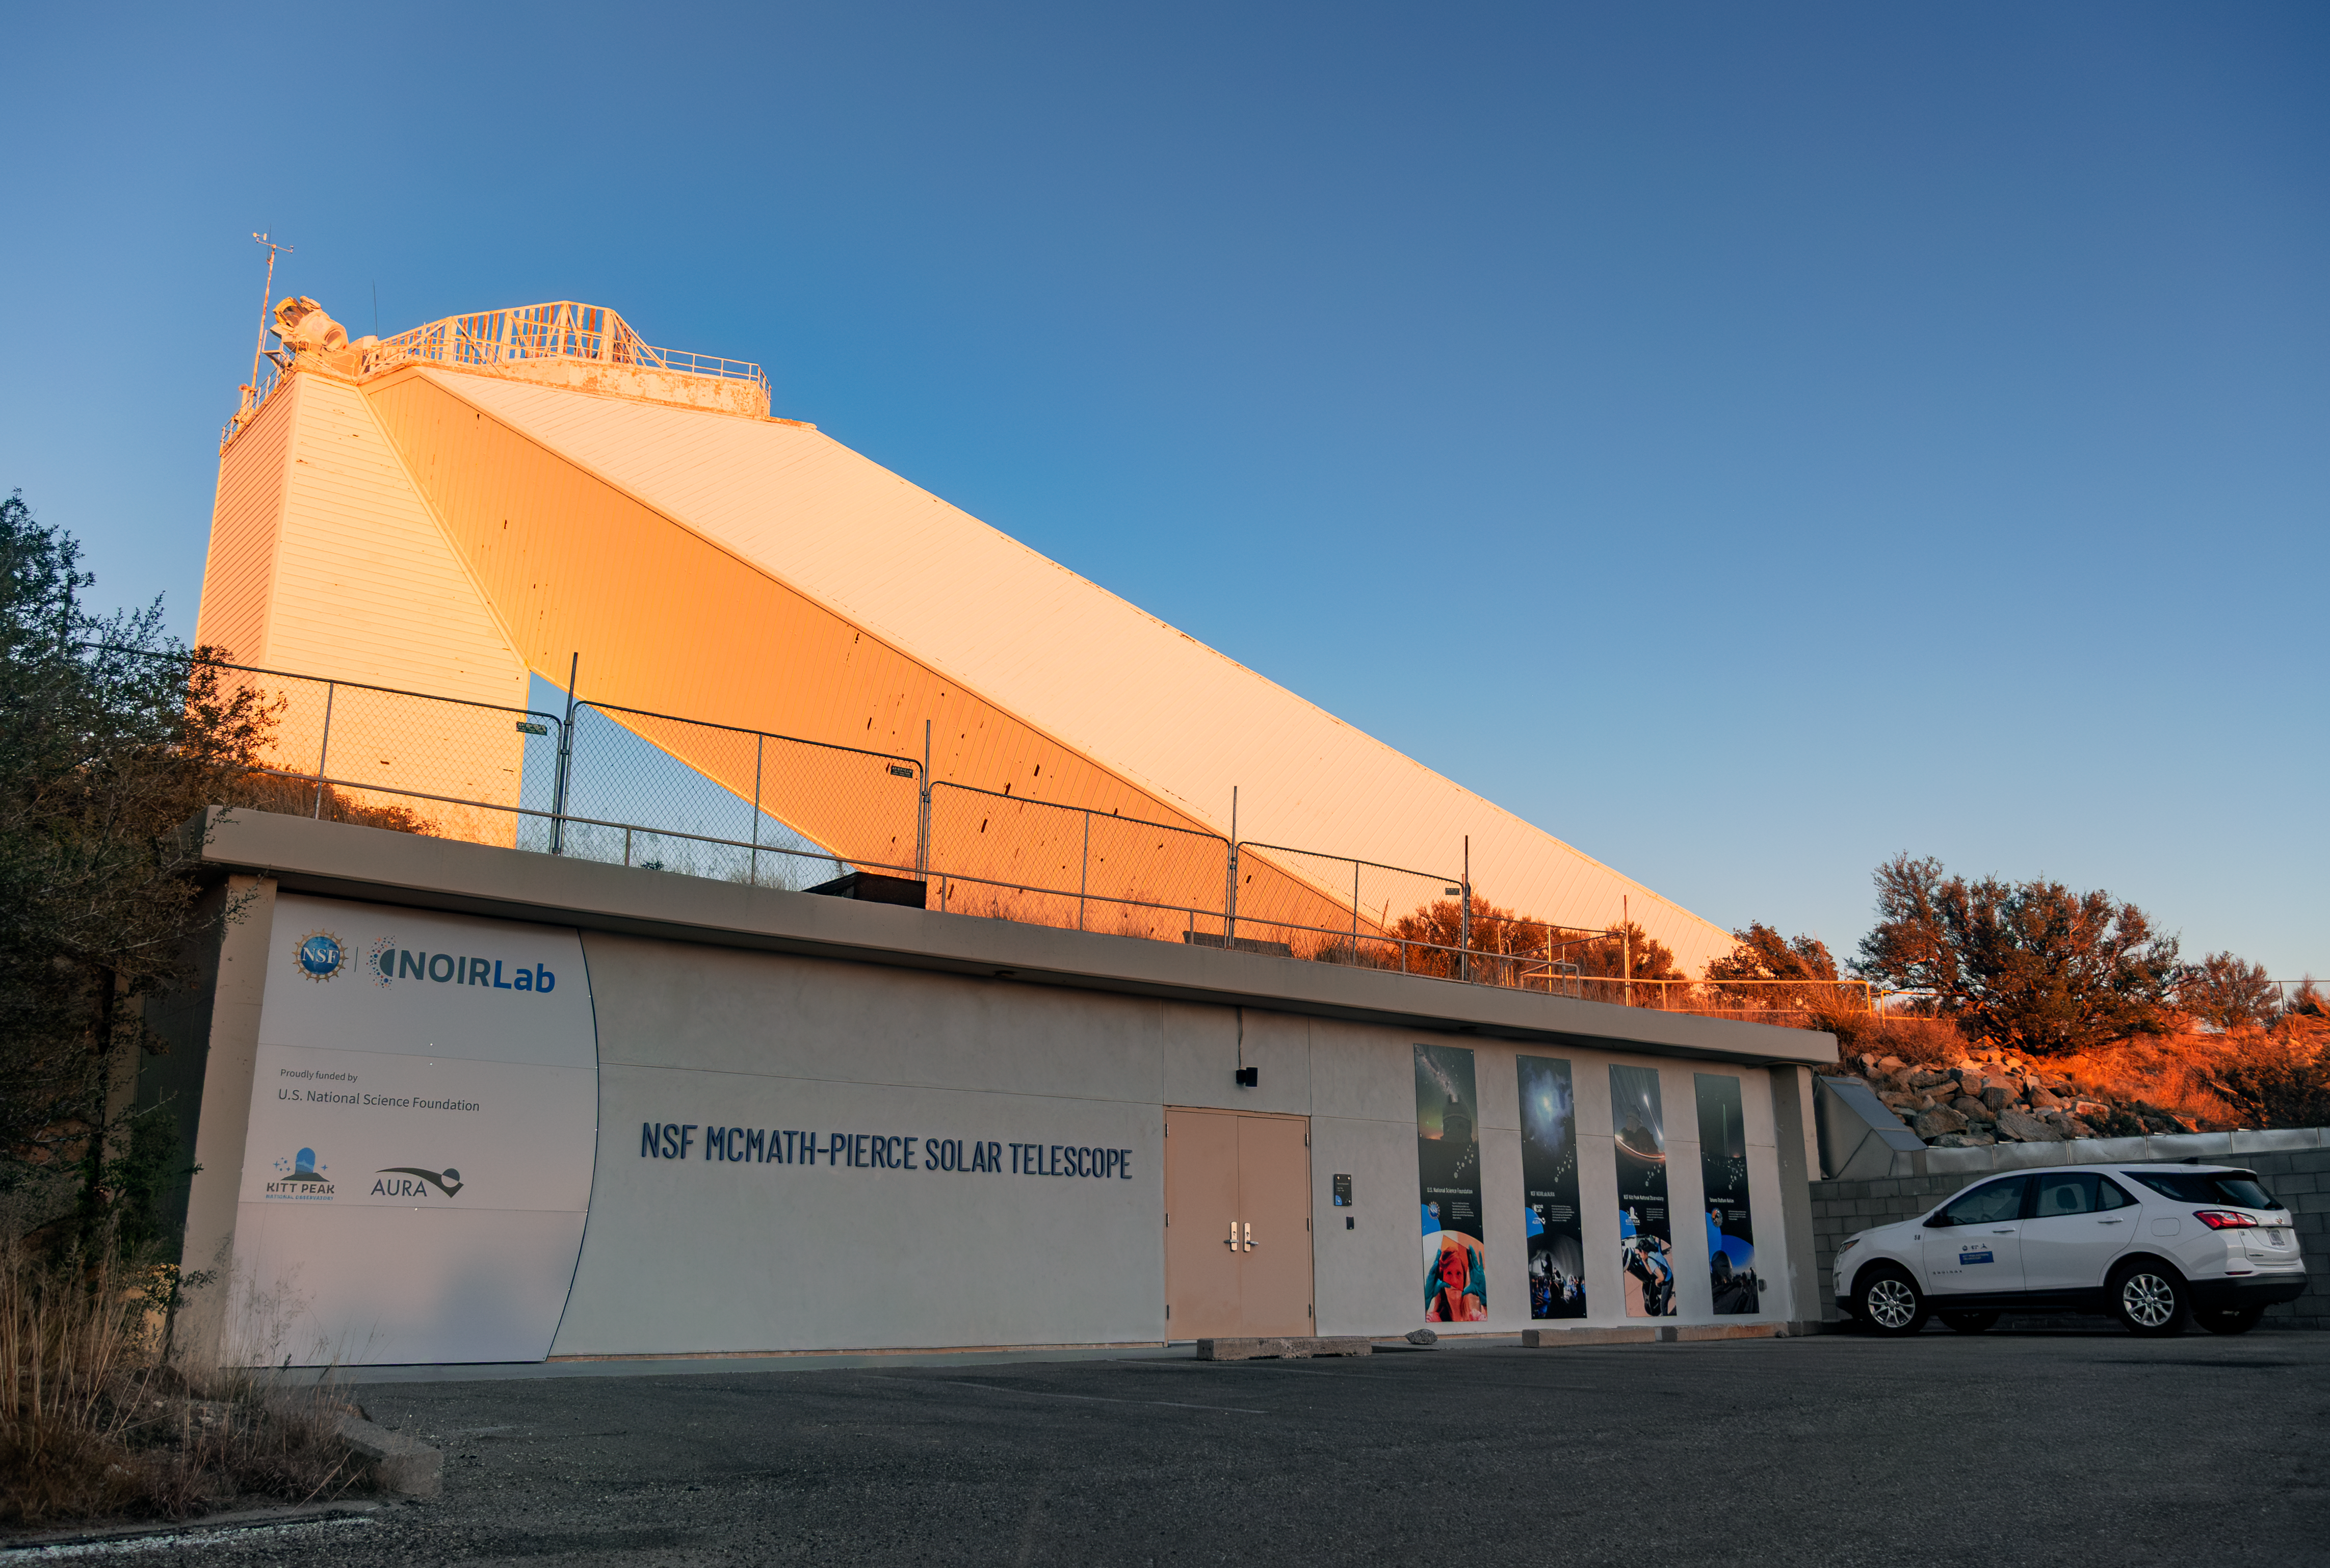

Sunset on the Windows Center

On 16 December 2025, visitors celebrated the grand opening of the Windows on the Universe Center for Astronomy Outreach (Windows Center), a new public science center at U.S. National Science Foundation Kitt Peak National Observatory, a Program of NSF NOIRLab.

On opening day, the new Center was open to the public for free. Visitors explored interactive exhibits, viewed a Science On a Sphere show, witnessed live views of the Sun, and learned about the historic importance of the McMath-Pierce Solar Telescope and the achievements of NSF-funded astronomy.

The majority of funding for the Windows Center comes from the U.S. National Science Foundation, with the remaining part raised from private donations.

Credit: KPNO/NOIRLab/NSF/AURA/R. Proctor